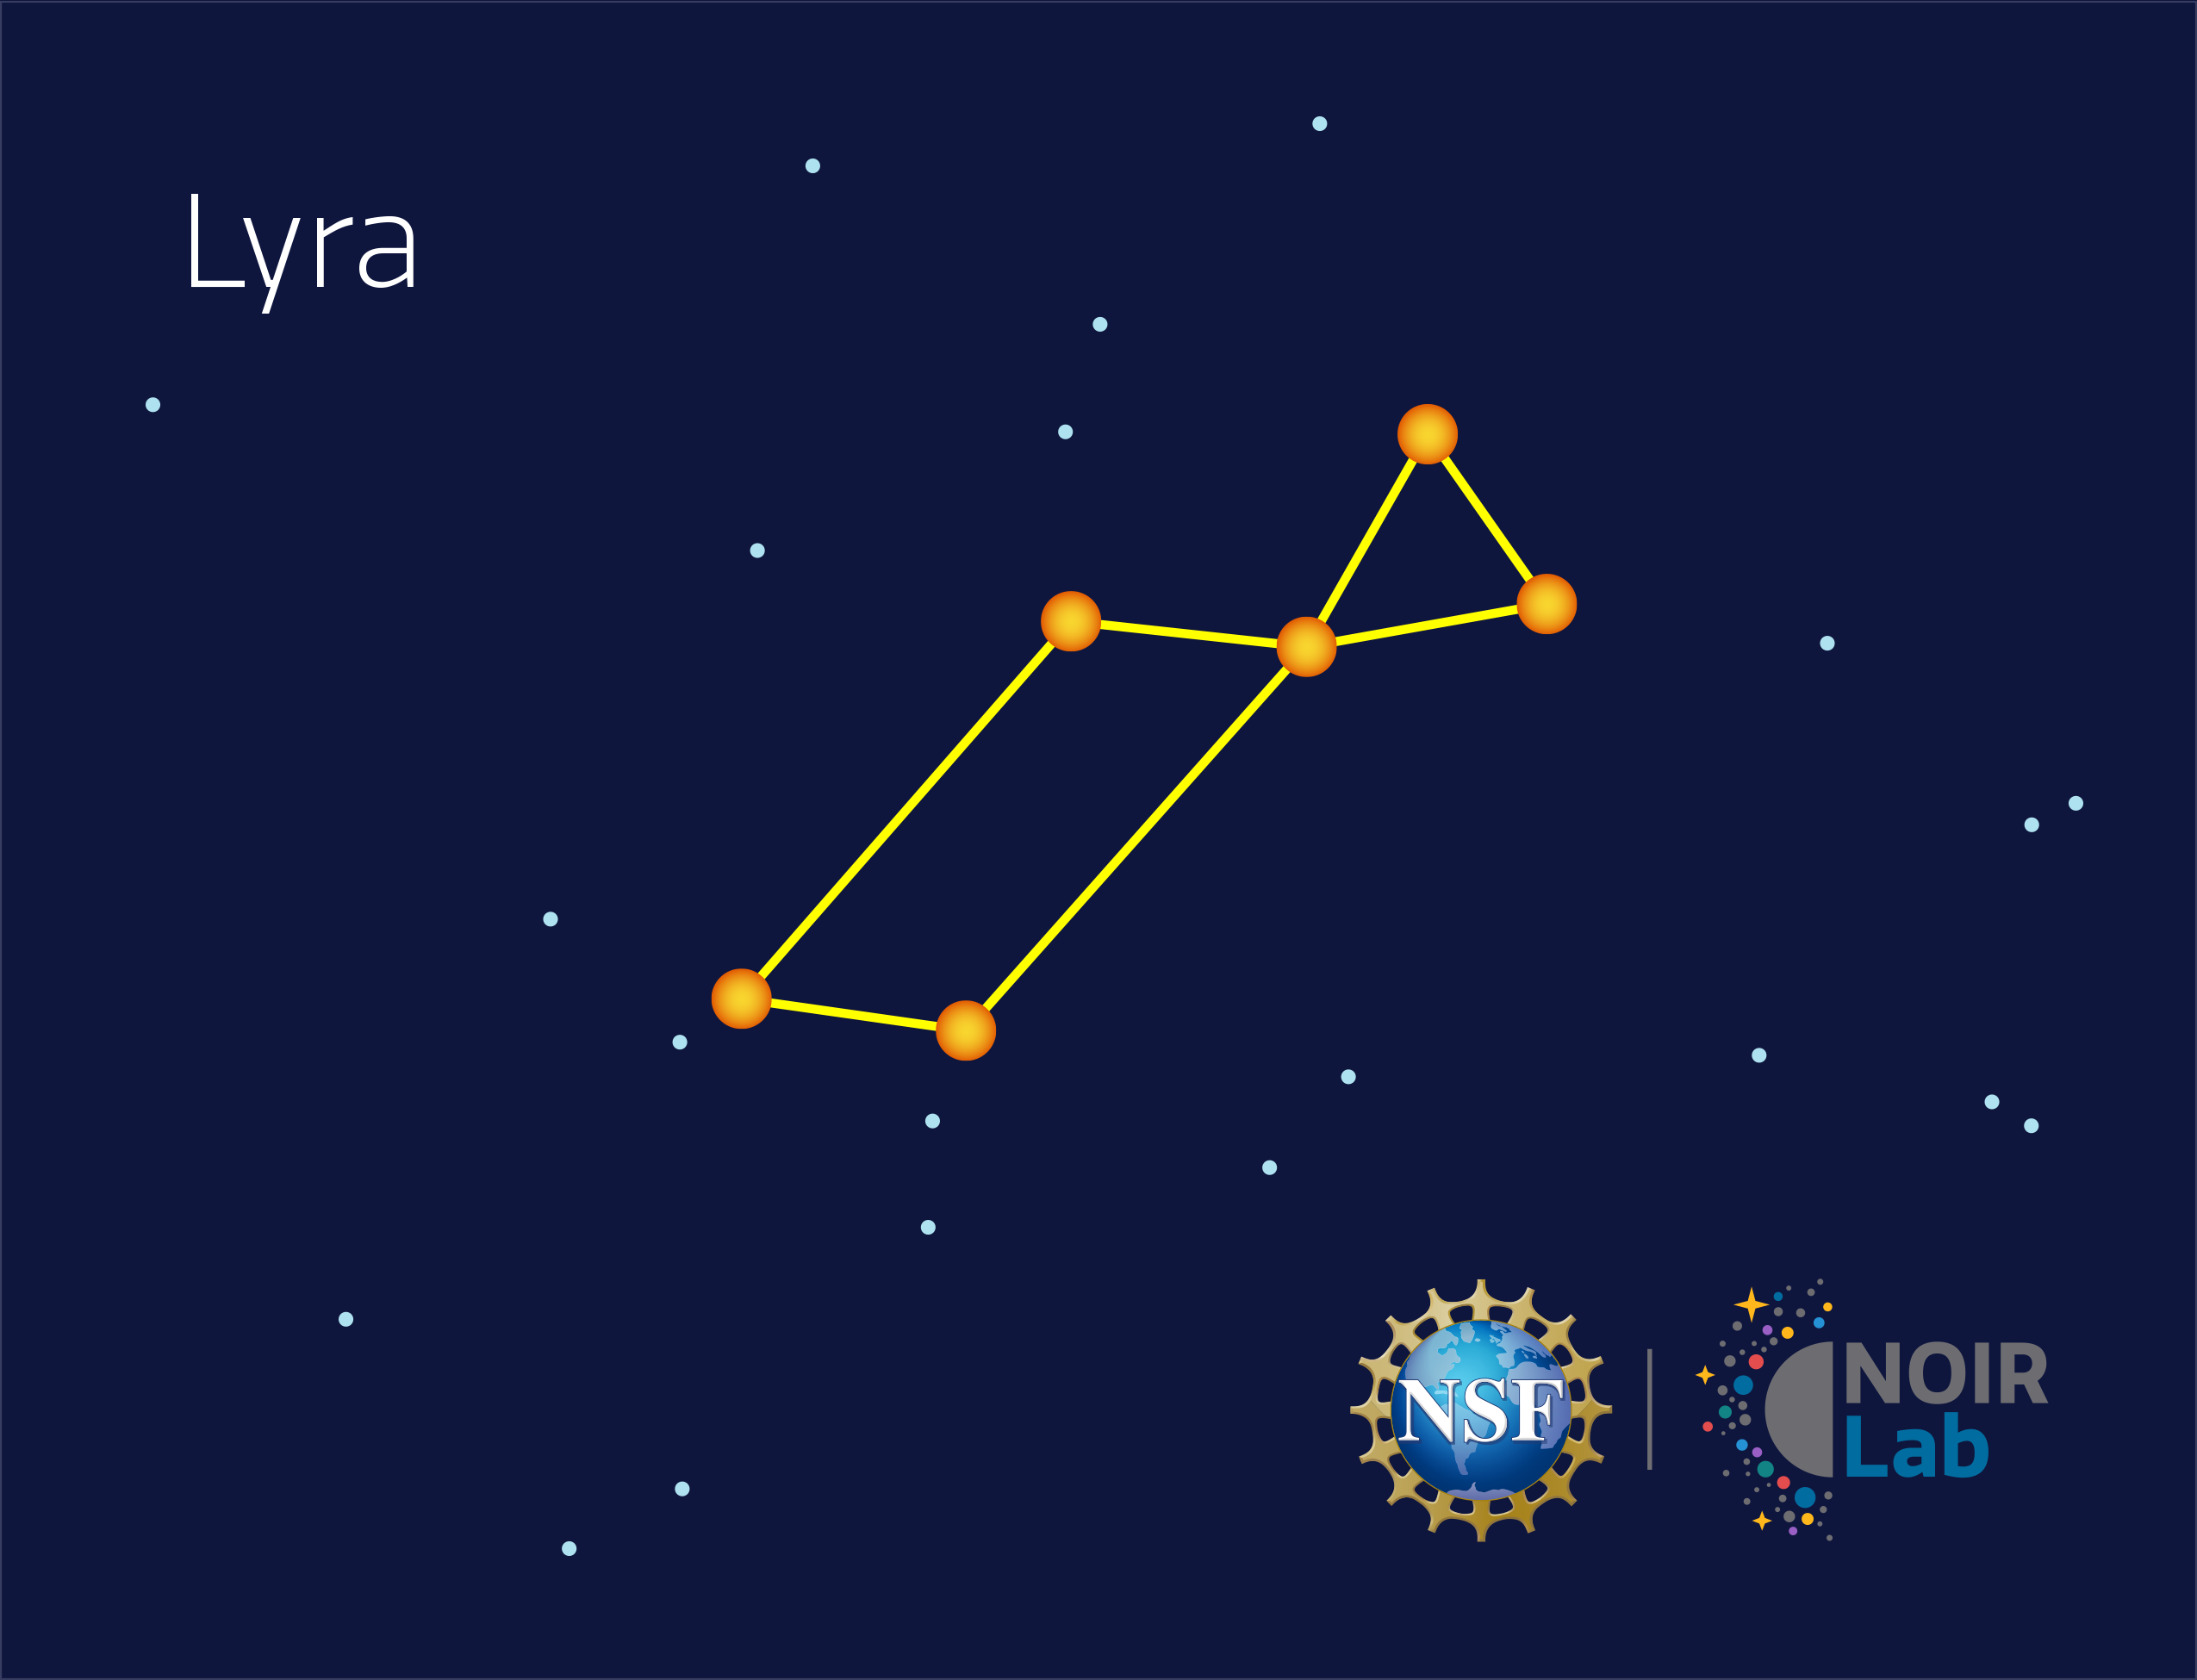

Lyra

Credit: NOIRLab